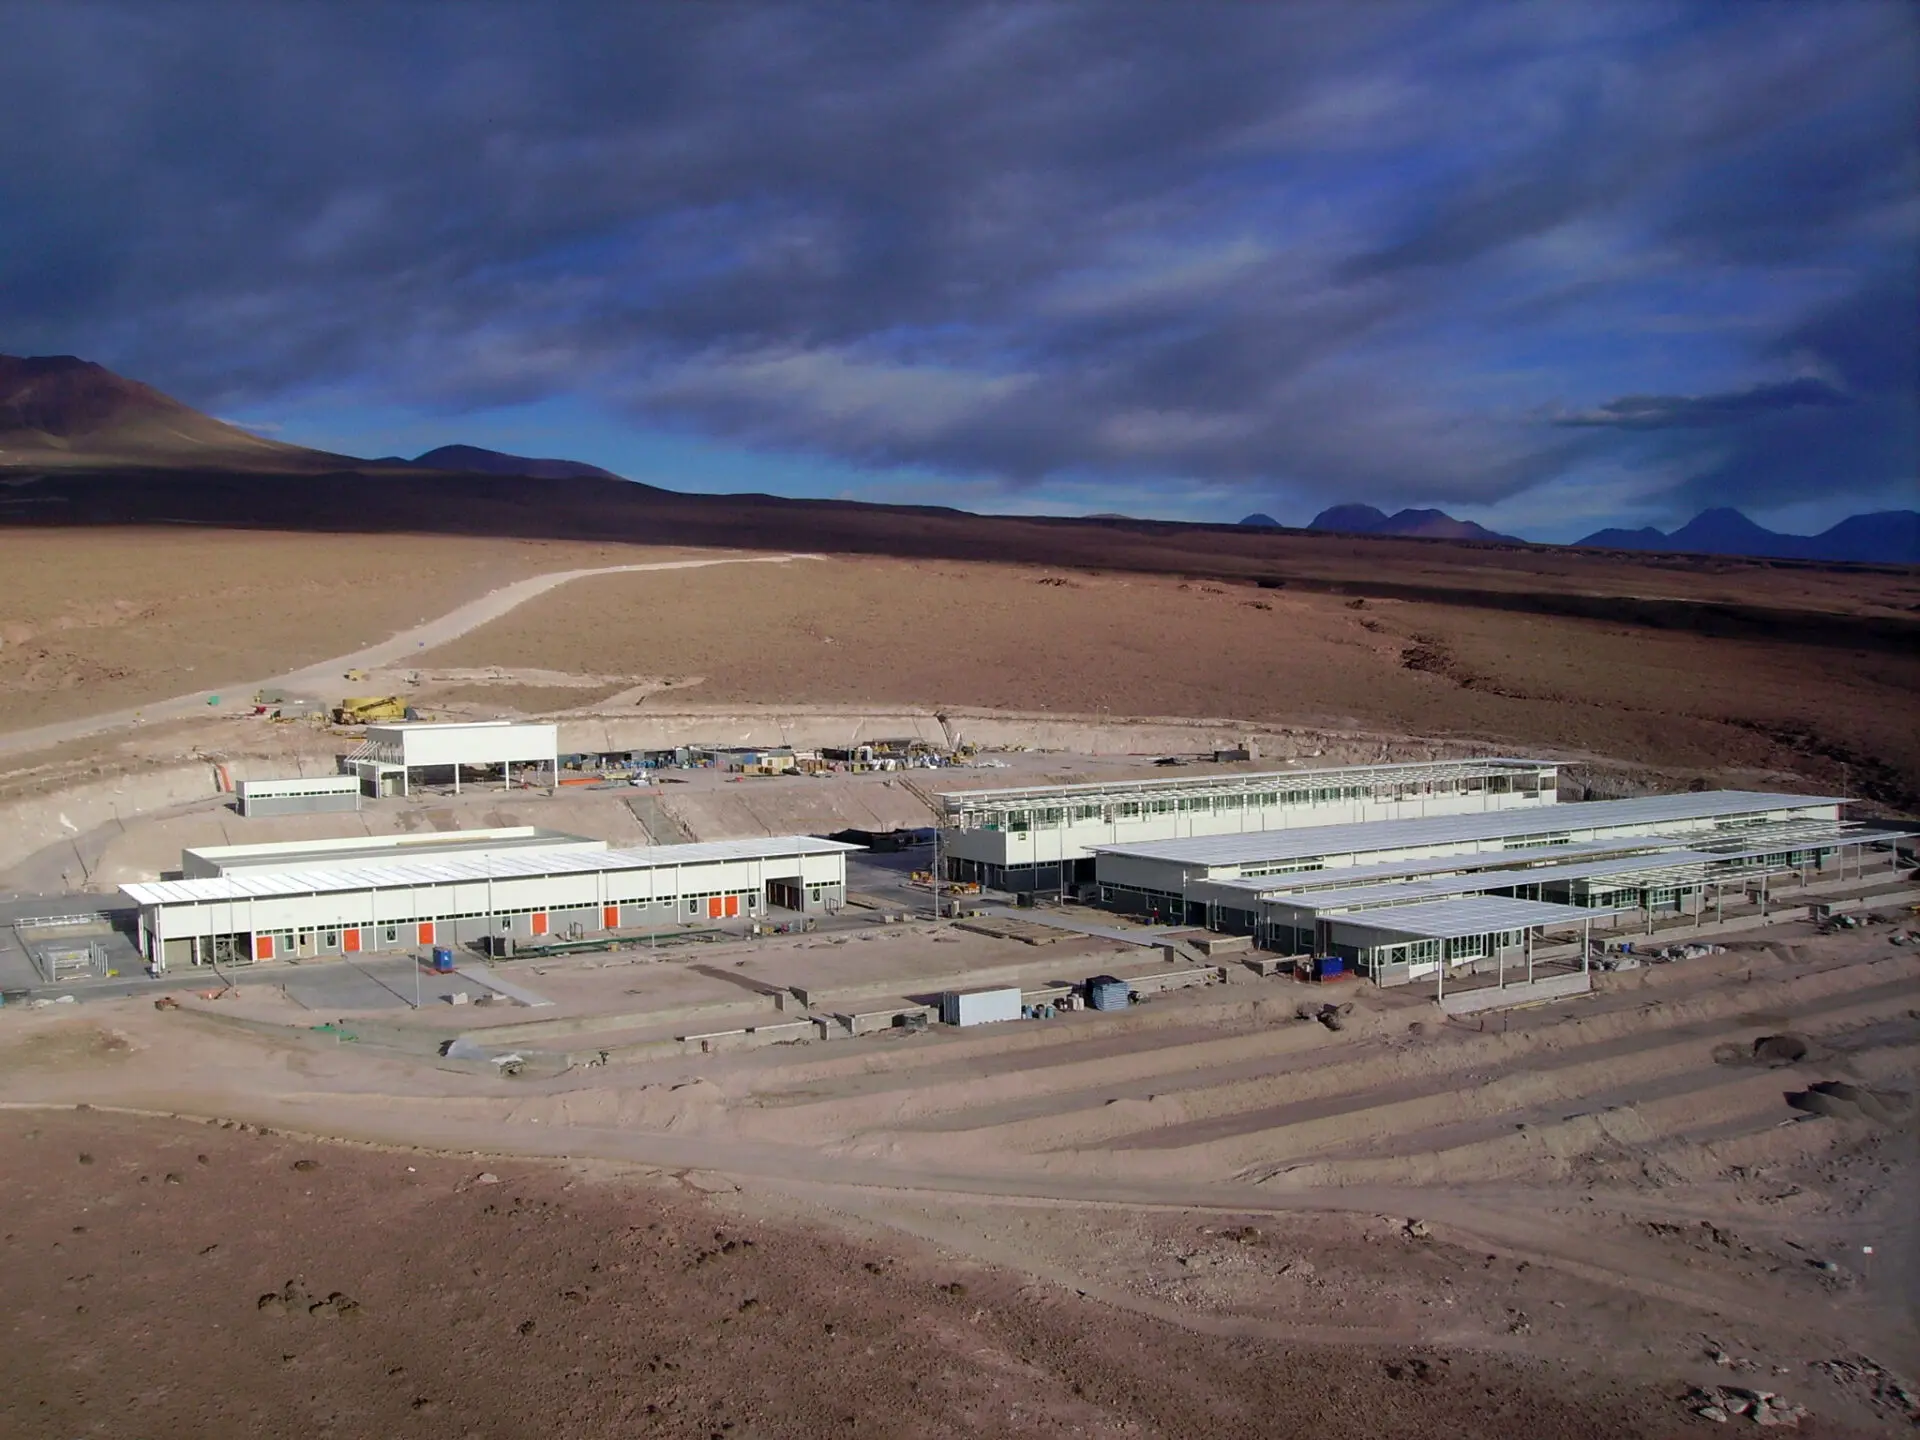

Part of the ALMA Operations Support Facilities

Part of the ALMA Operations Support Facilities (OSF).

Credit: ALMA (ESO/NAOJ/NRAO)